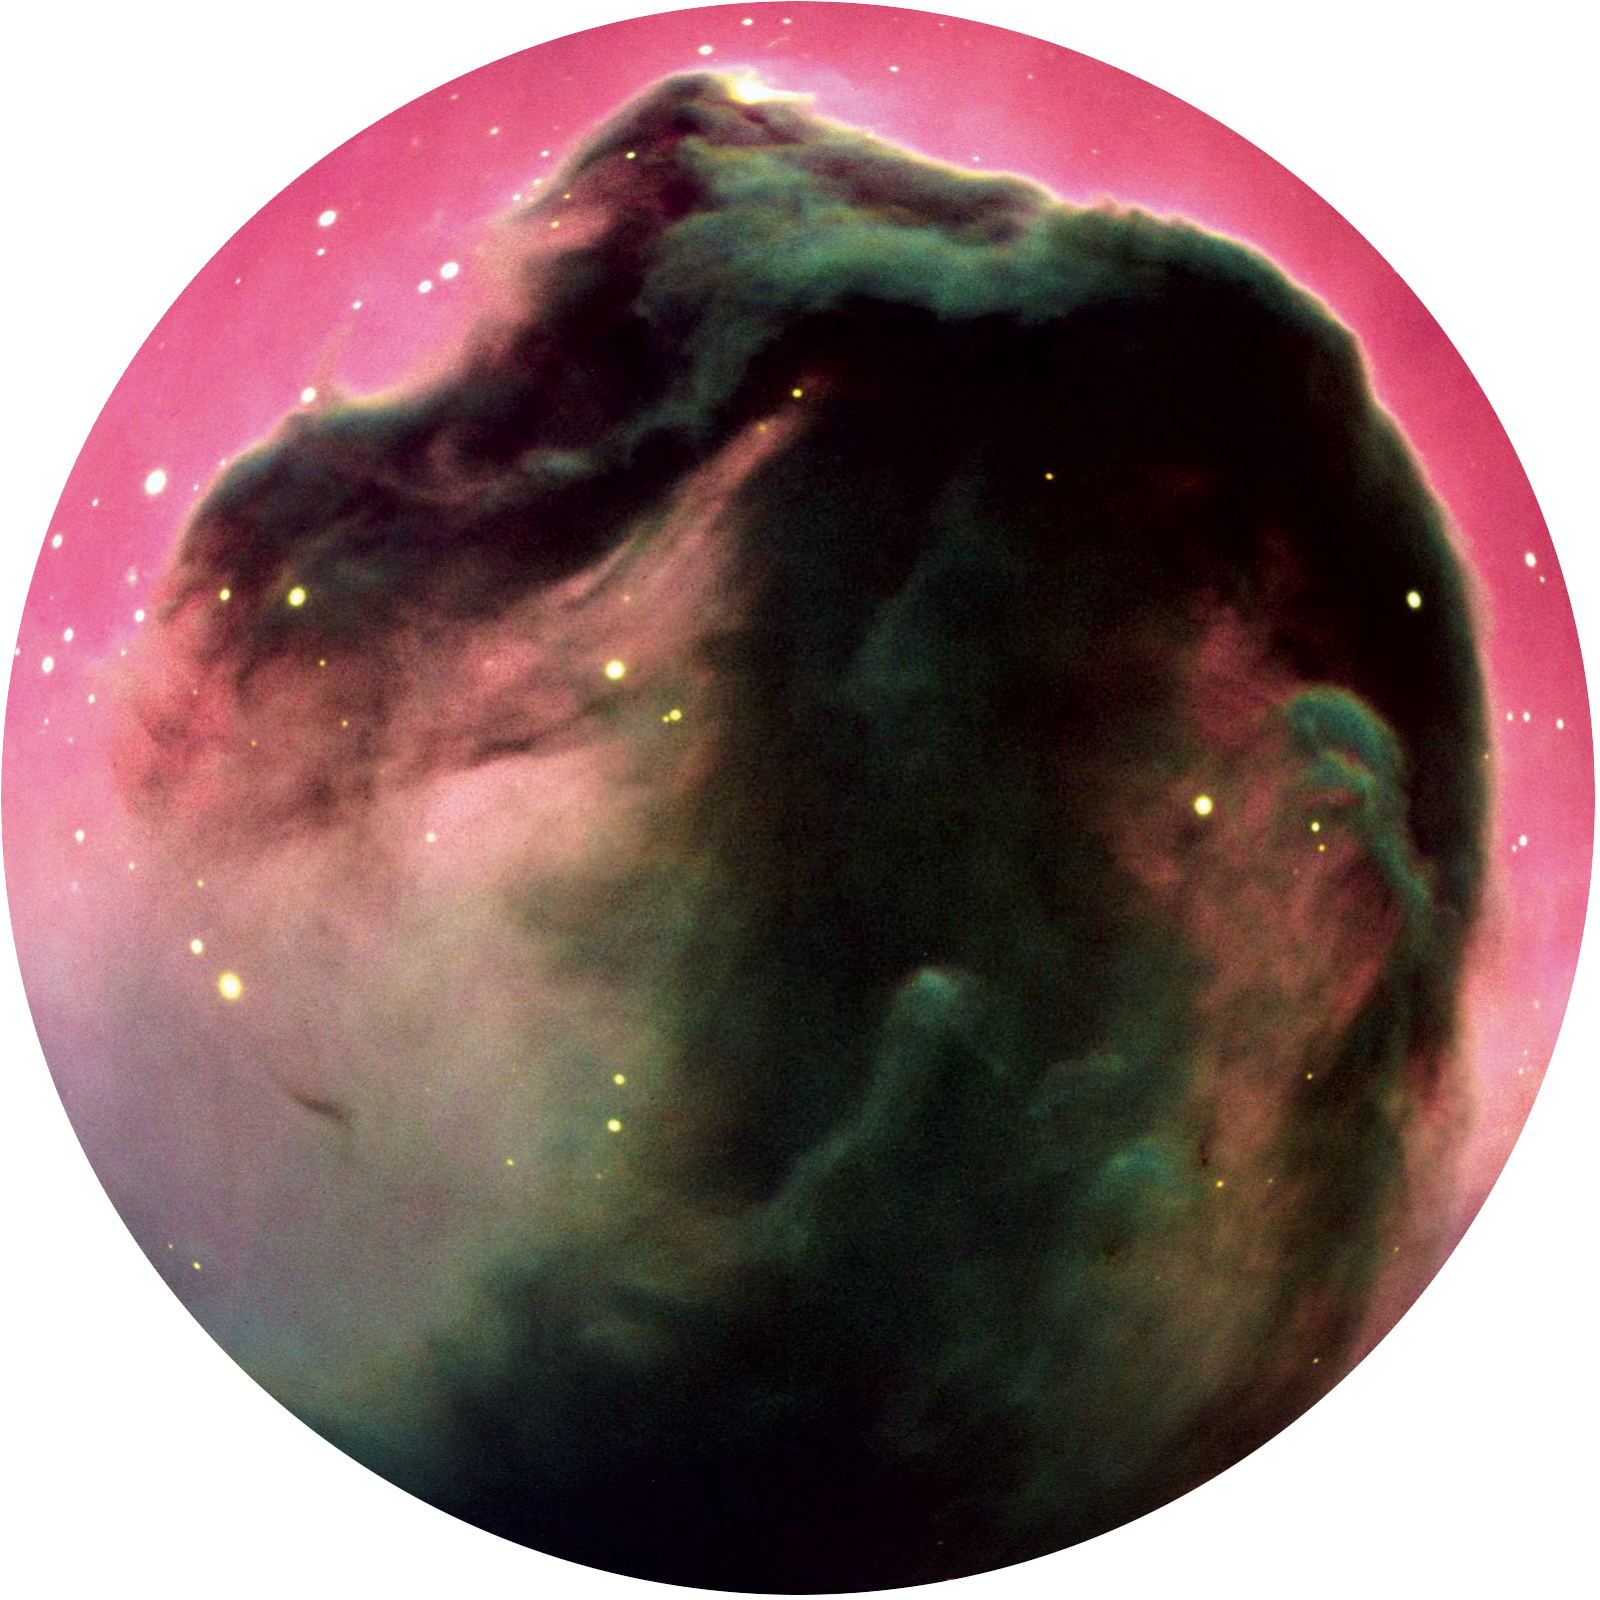

Image from Cosmic Origins

Image of the Horsehead nebula, from ‘Cosmic Origins’ the ALMA Planetarium Show. More information about the show is available on http://www.cosmicorigins.org

Credit: APLF/ESO